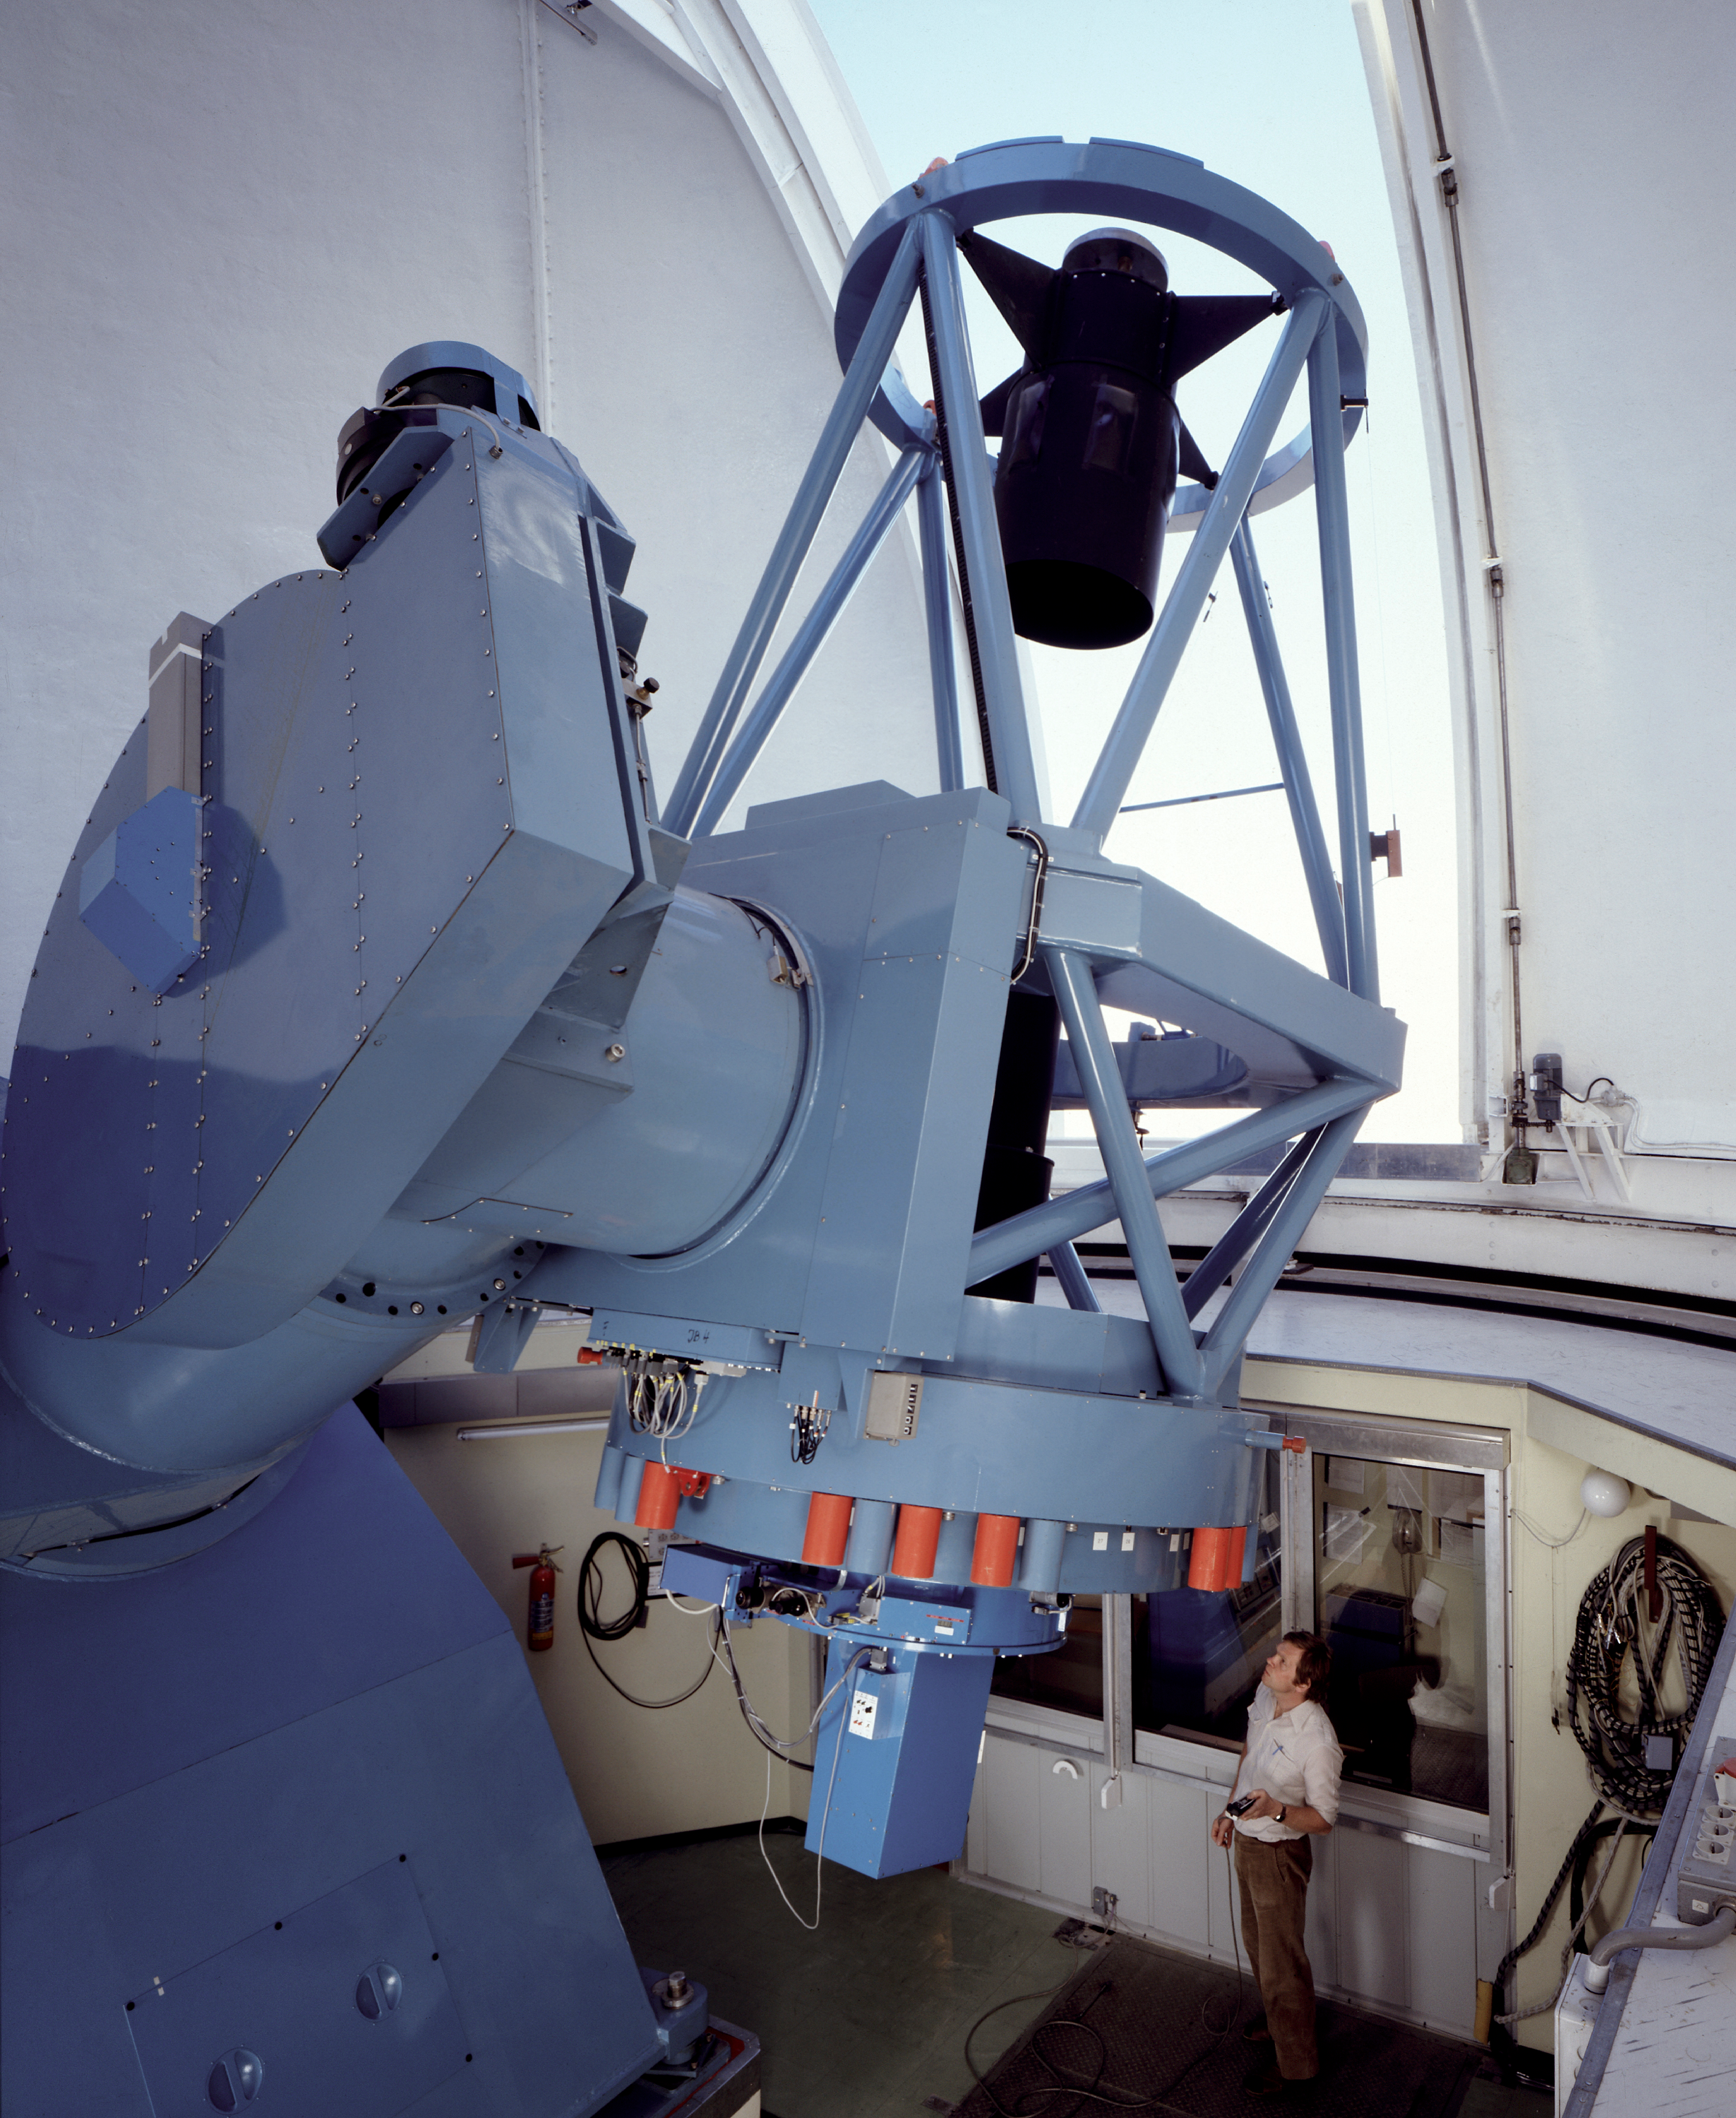

Danish 1.54-metre telescope

The Danish 1.54-metre telescope was built by Grubb-Parsons, and has been in use at La Silla since 1979. It is equipped with the Danish Faint Object Spectrograph and Camera (DFOSC) spectrograph/camera that is similar in concept and in layout to ESO's EFOSC2 attached to the ESO 3.6-metre telescope.

The telescope has been a real workhorse, and allowed astronomers to make several first. In 2005, thanks to the Danish 1.54-metre telescope astronomers showed that short, intense bursts of gamma-ray emission most likely originate from the violent collision of two merging neutron stars, ending a long debate. While in 2006, astronomers using a network of telescopes scattered across the globe, including the Danish telescope, discovered an exoplanet only about 5 times as massive as the Earth, and circling its parent star in about 10 years. It was the smallest at the time and the first rocky exoplanet discovered.

Credit: ESO/C.Madsen